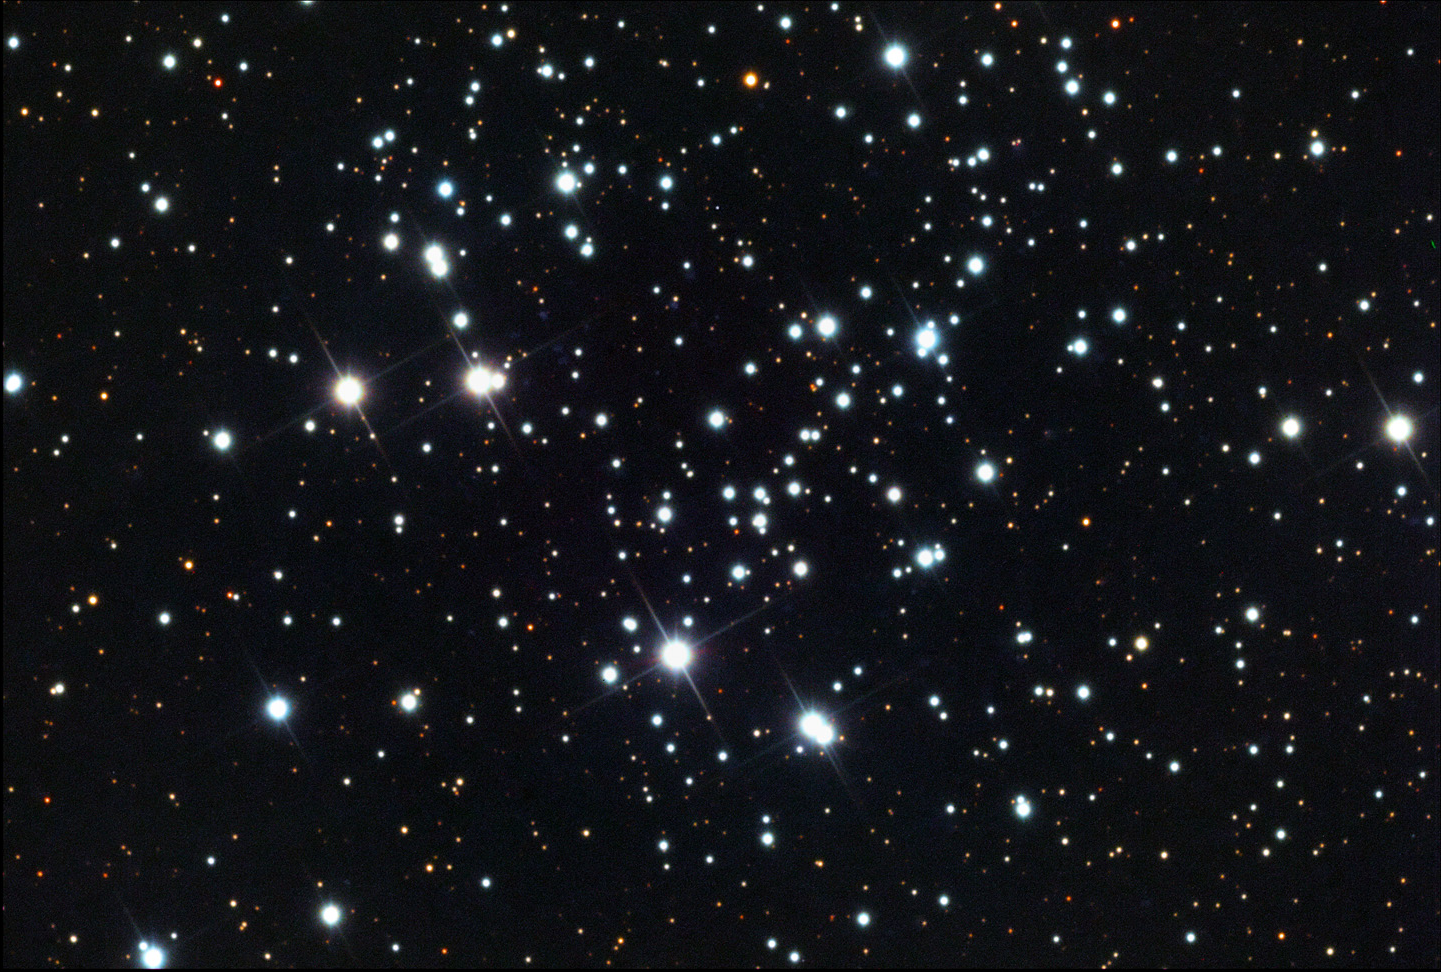

NGC 663

This is a fairly young (~20-25 million years) open cluster located in the constellation Cassiopeia.

This image was taken as part of Advanced Observing Program (AOP) program at Kitt Peak Visitor Center during 2014.

Credit: KPNO/NOIRLab/NSF/AURA/Peter and Suzie Erickson/Adam Block